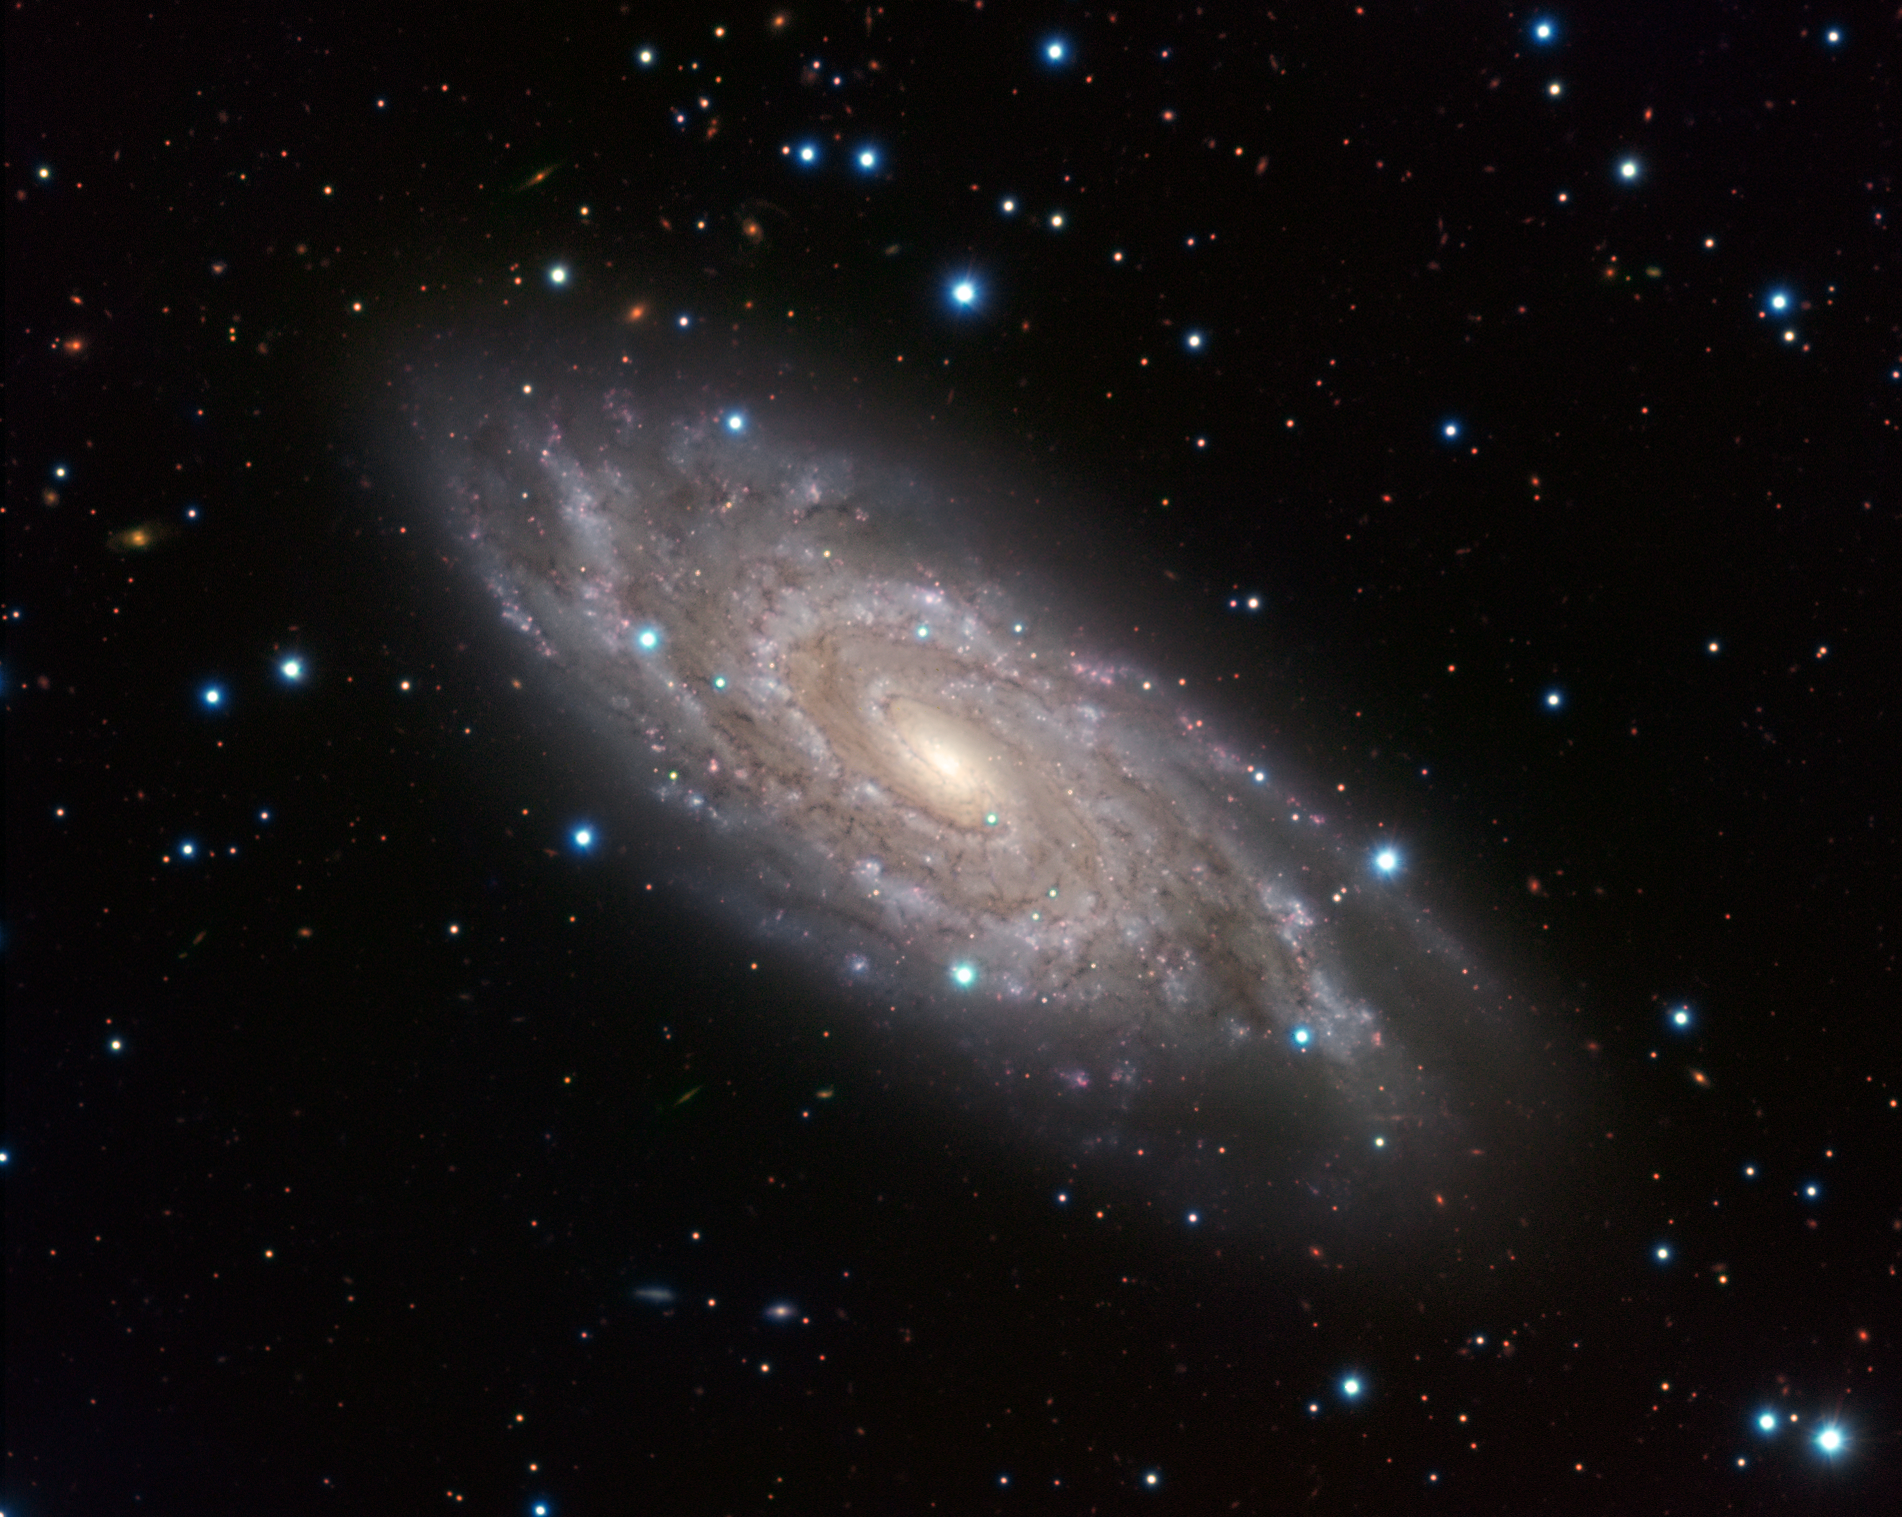

The Blinking Galaxy

NGC 6118, a grand-design spiral galaxy, shines bright in this image, displaying its central bar and tight spiral arms from its home in the constellation of Serpens (The Snake). The galaxy is sometimes known to amateur astronomers as the “Blinking Galaxy” because this relatively faint, fuzzy object would appear to flick into existence when viewed through their telescopes in a certain orientation, and then suddenly disappear again as the eye position shifted. The brilliant blue star-forming regions of the galaxy, where hot young stars are born, are beautifully illuminated, even from over 80 million light-years away. In 2004, regular observers of this galaxy saw a “new star” appear near the edge of the galaxy (above the centre of the image). Far from being a new star, this object, supernova 2004dk, is in fact the final, powerful burst of light emitted by the explosion of a star.

Though shy to lesser telescopes, the galaxy cannot hide from ESO’s Very Large Telescope (VLT) at Cerro Paranal, Chile. The image was obtained using the VIsible MultiObject Spectrograph (VIMOS) at the VLT.

Credit: ESO